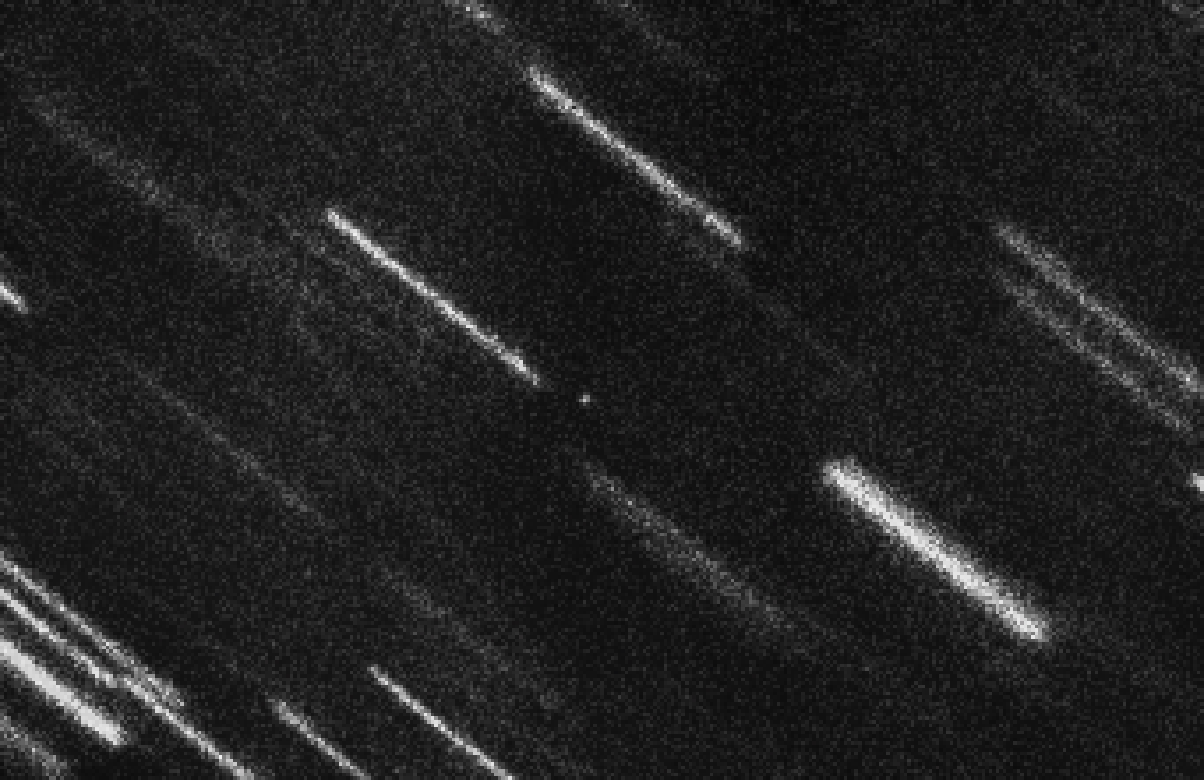

2012 TC4 observed

Near Earth Asteroid 2012 TC4 appears as a dot at the centre of this composite of 37 individual 50-second exposures obtained with the FORS2 instrument on ESO’s Very Large Telescope. The individual images have been shifted to compensate for the motion of the asteroid, so that the background stars and galaxies appear as bright trails. At magnitude 27, this is the faintest Near Earth Asteroid so far measured.

Credit: ESO / ESA NEOCC / Olivier Hainaut (ESO), Marco Micheli (ESA) and Detlef Koschny (ESA)